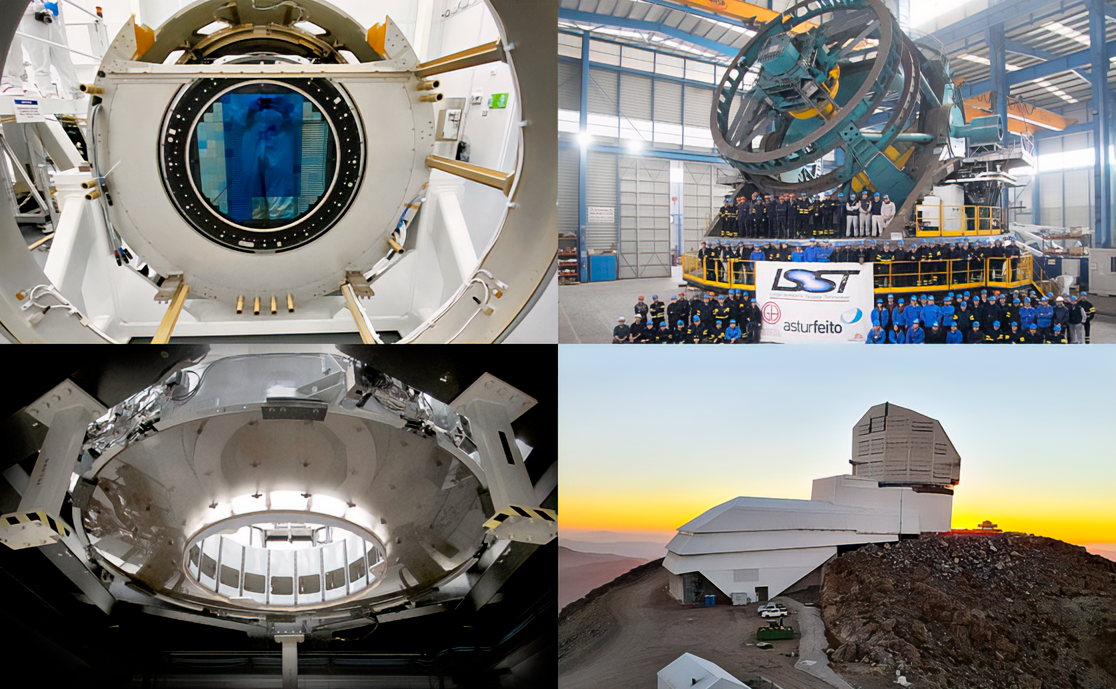

Rubin's parts around the world

Images of the parts of the NSF-DOE Vera C. Rubin Observatory in various locations worldwide. From upper left, clockwise: Looking into the camera focal plane through the L3 lens at SLAC (Menlo Park, CA); the team in Spain posing around the telescope mounting assembly; the observatory dome and service building being constructed in Chile, and the secondary mirror (L2) made in Rochester NY.

Credit: T. Lange/LSST Camera Project; Asturfeito; Harris Corporation; Rubin Observatory/NSF/AURA